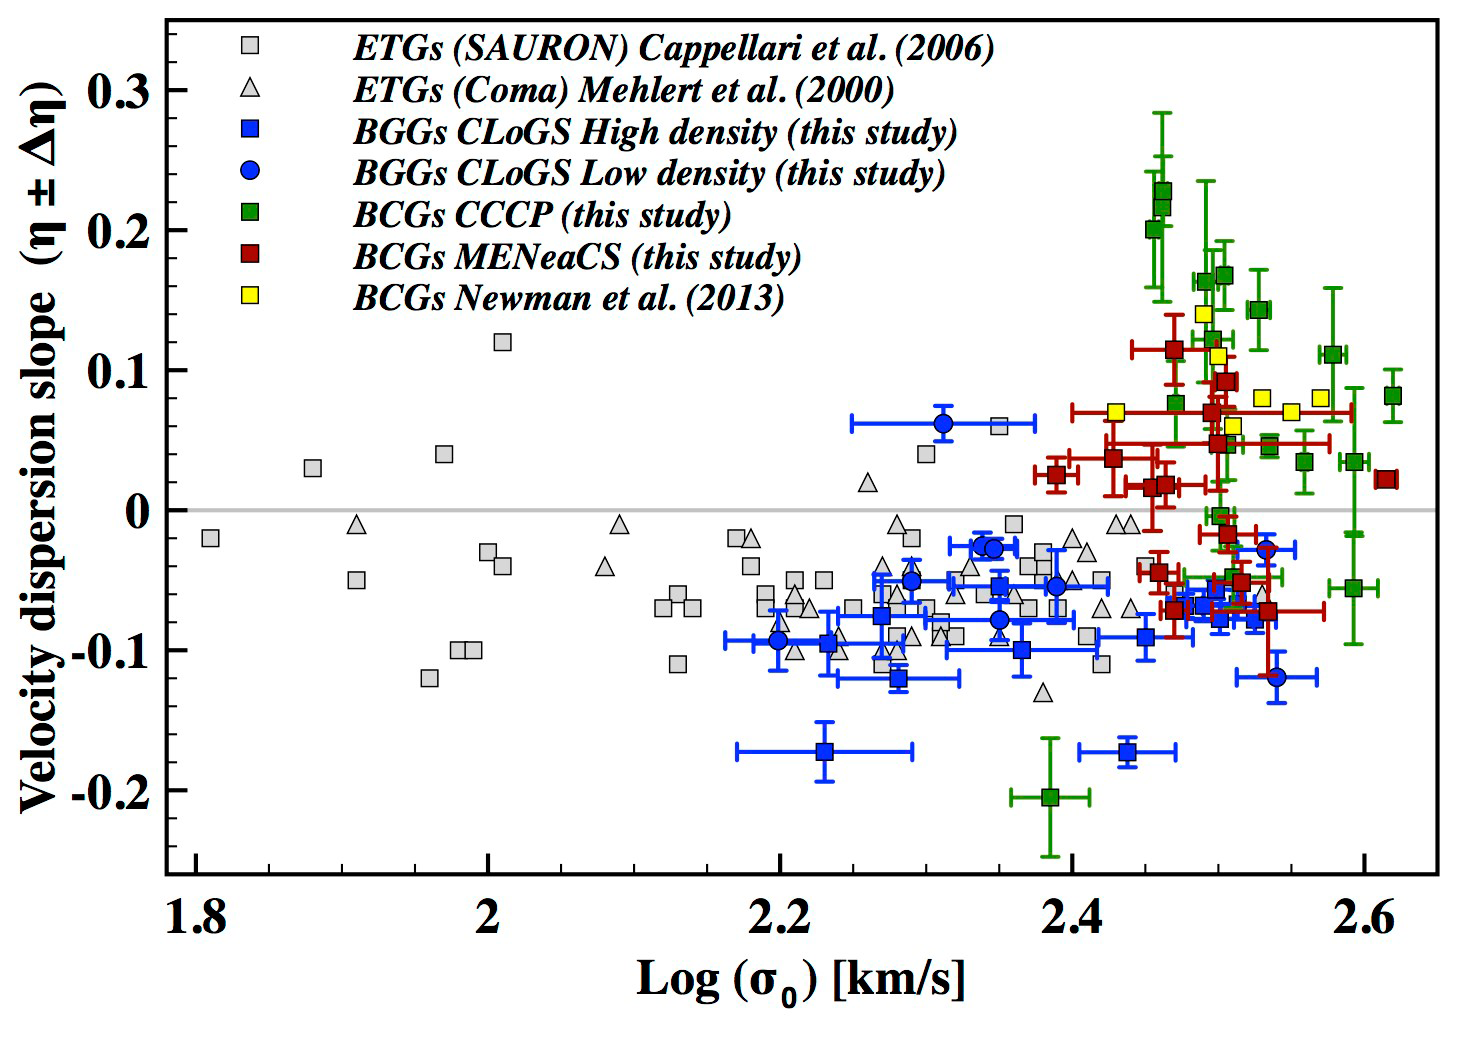

The velocity dispersion slope against The central velocity dispersion

The slope η of the velocity dispersion profile is plotted against the central velocity dispersion σ0 for galaxies in multiple different samples. The blue points represent brightest galaxies in groups (BGGs) of high (square) and low (circles) density, while the green, red, and yellow points represent brightest cluster galaxies (BCGs) in various samples of galaxy clusters. The grey points indicate generic “early-type galaxies” (ETGs). The slope η is negative if the velocity dispersion decreases with radius and positive if it rises. Thus, massive BCGs tend to have rising profiles, with the stellar velocities responding to the cluster potential at larger radii. [Reproduced from Loubser et al. 2018, MNRAS, in press.]

Credit: International Gemini Observatory/NOIRLab/NSF/AURA